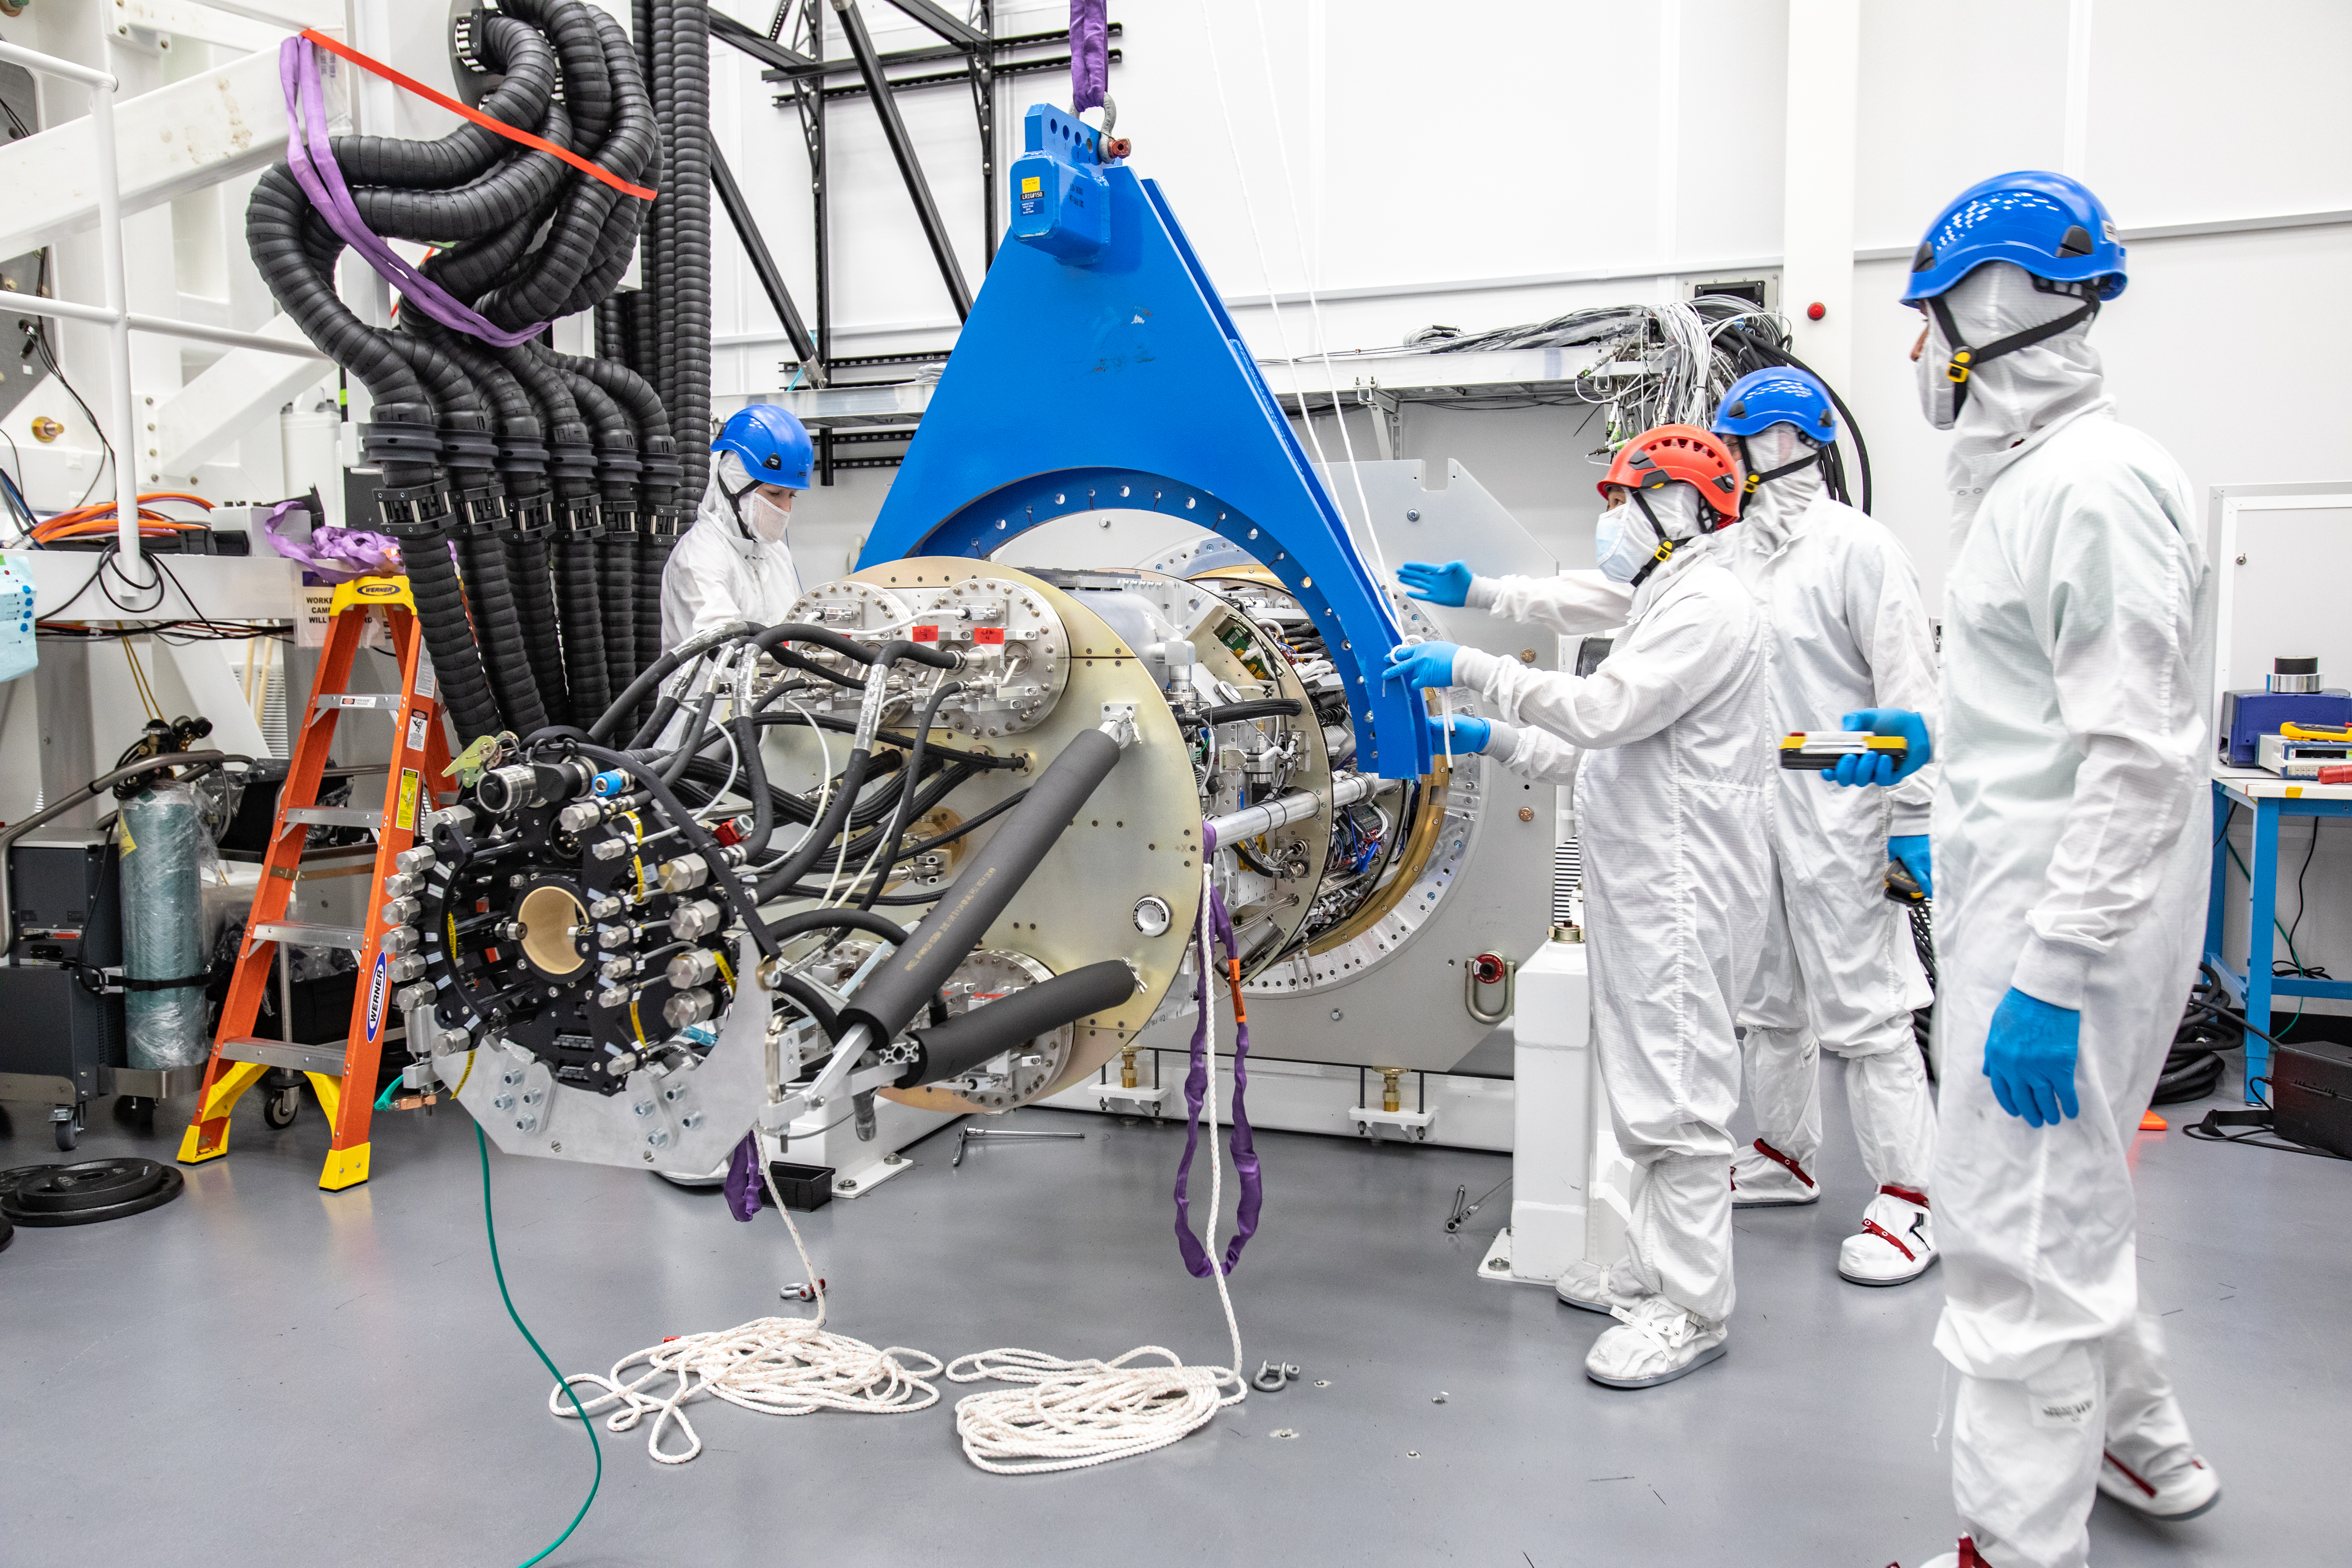

LSST Cryostat to Camera Body Lift

The LSST camera team successfully installed the cryostat to the camera body on April 8.

Credit: Jacqueline Ramseyer Orrell/SLAC National Accelerator Laboratory